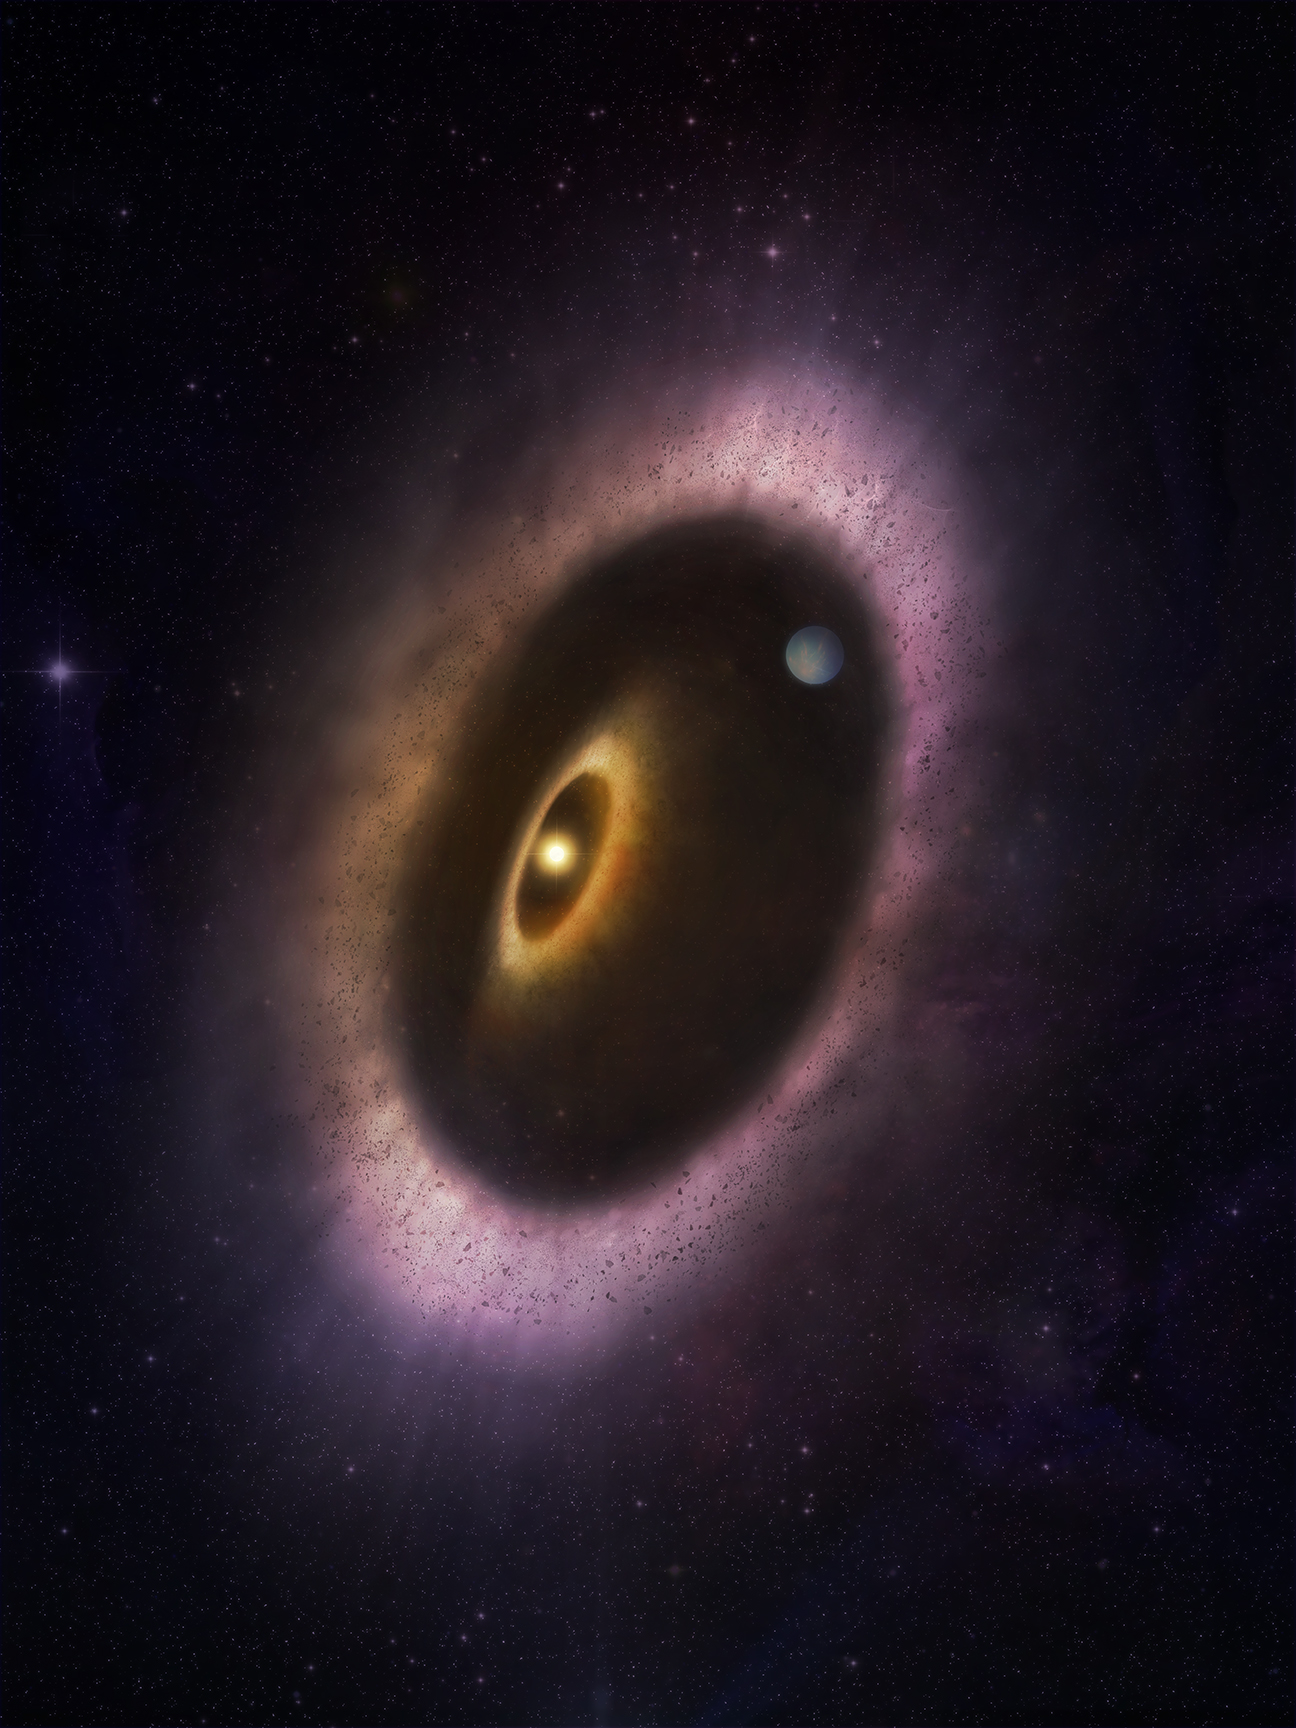

Artist's impression of HD 53143's eccentric debris disk

Artist's impression of the billion-year-old Sun-like star, HD 53143, and its highly eccentric debris disk. The star and a second inner disk are shown near the southern foci of the elliptical debris disk. A planet, which scientists assume is shaping the disk through gravitational force, is shown to the north. Debris disks are the fossils of planetary formation. Since we can't directly study our disk— also known as the Kuiper Belt— scientists glean information about the formation of our Solar System by studying those we can see from a distance.

Credit: ALMA (ESO/NAOJ/NRAO); M. Weiss (NRAO/AUI/NSF)